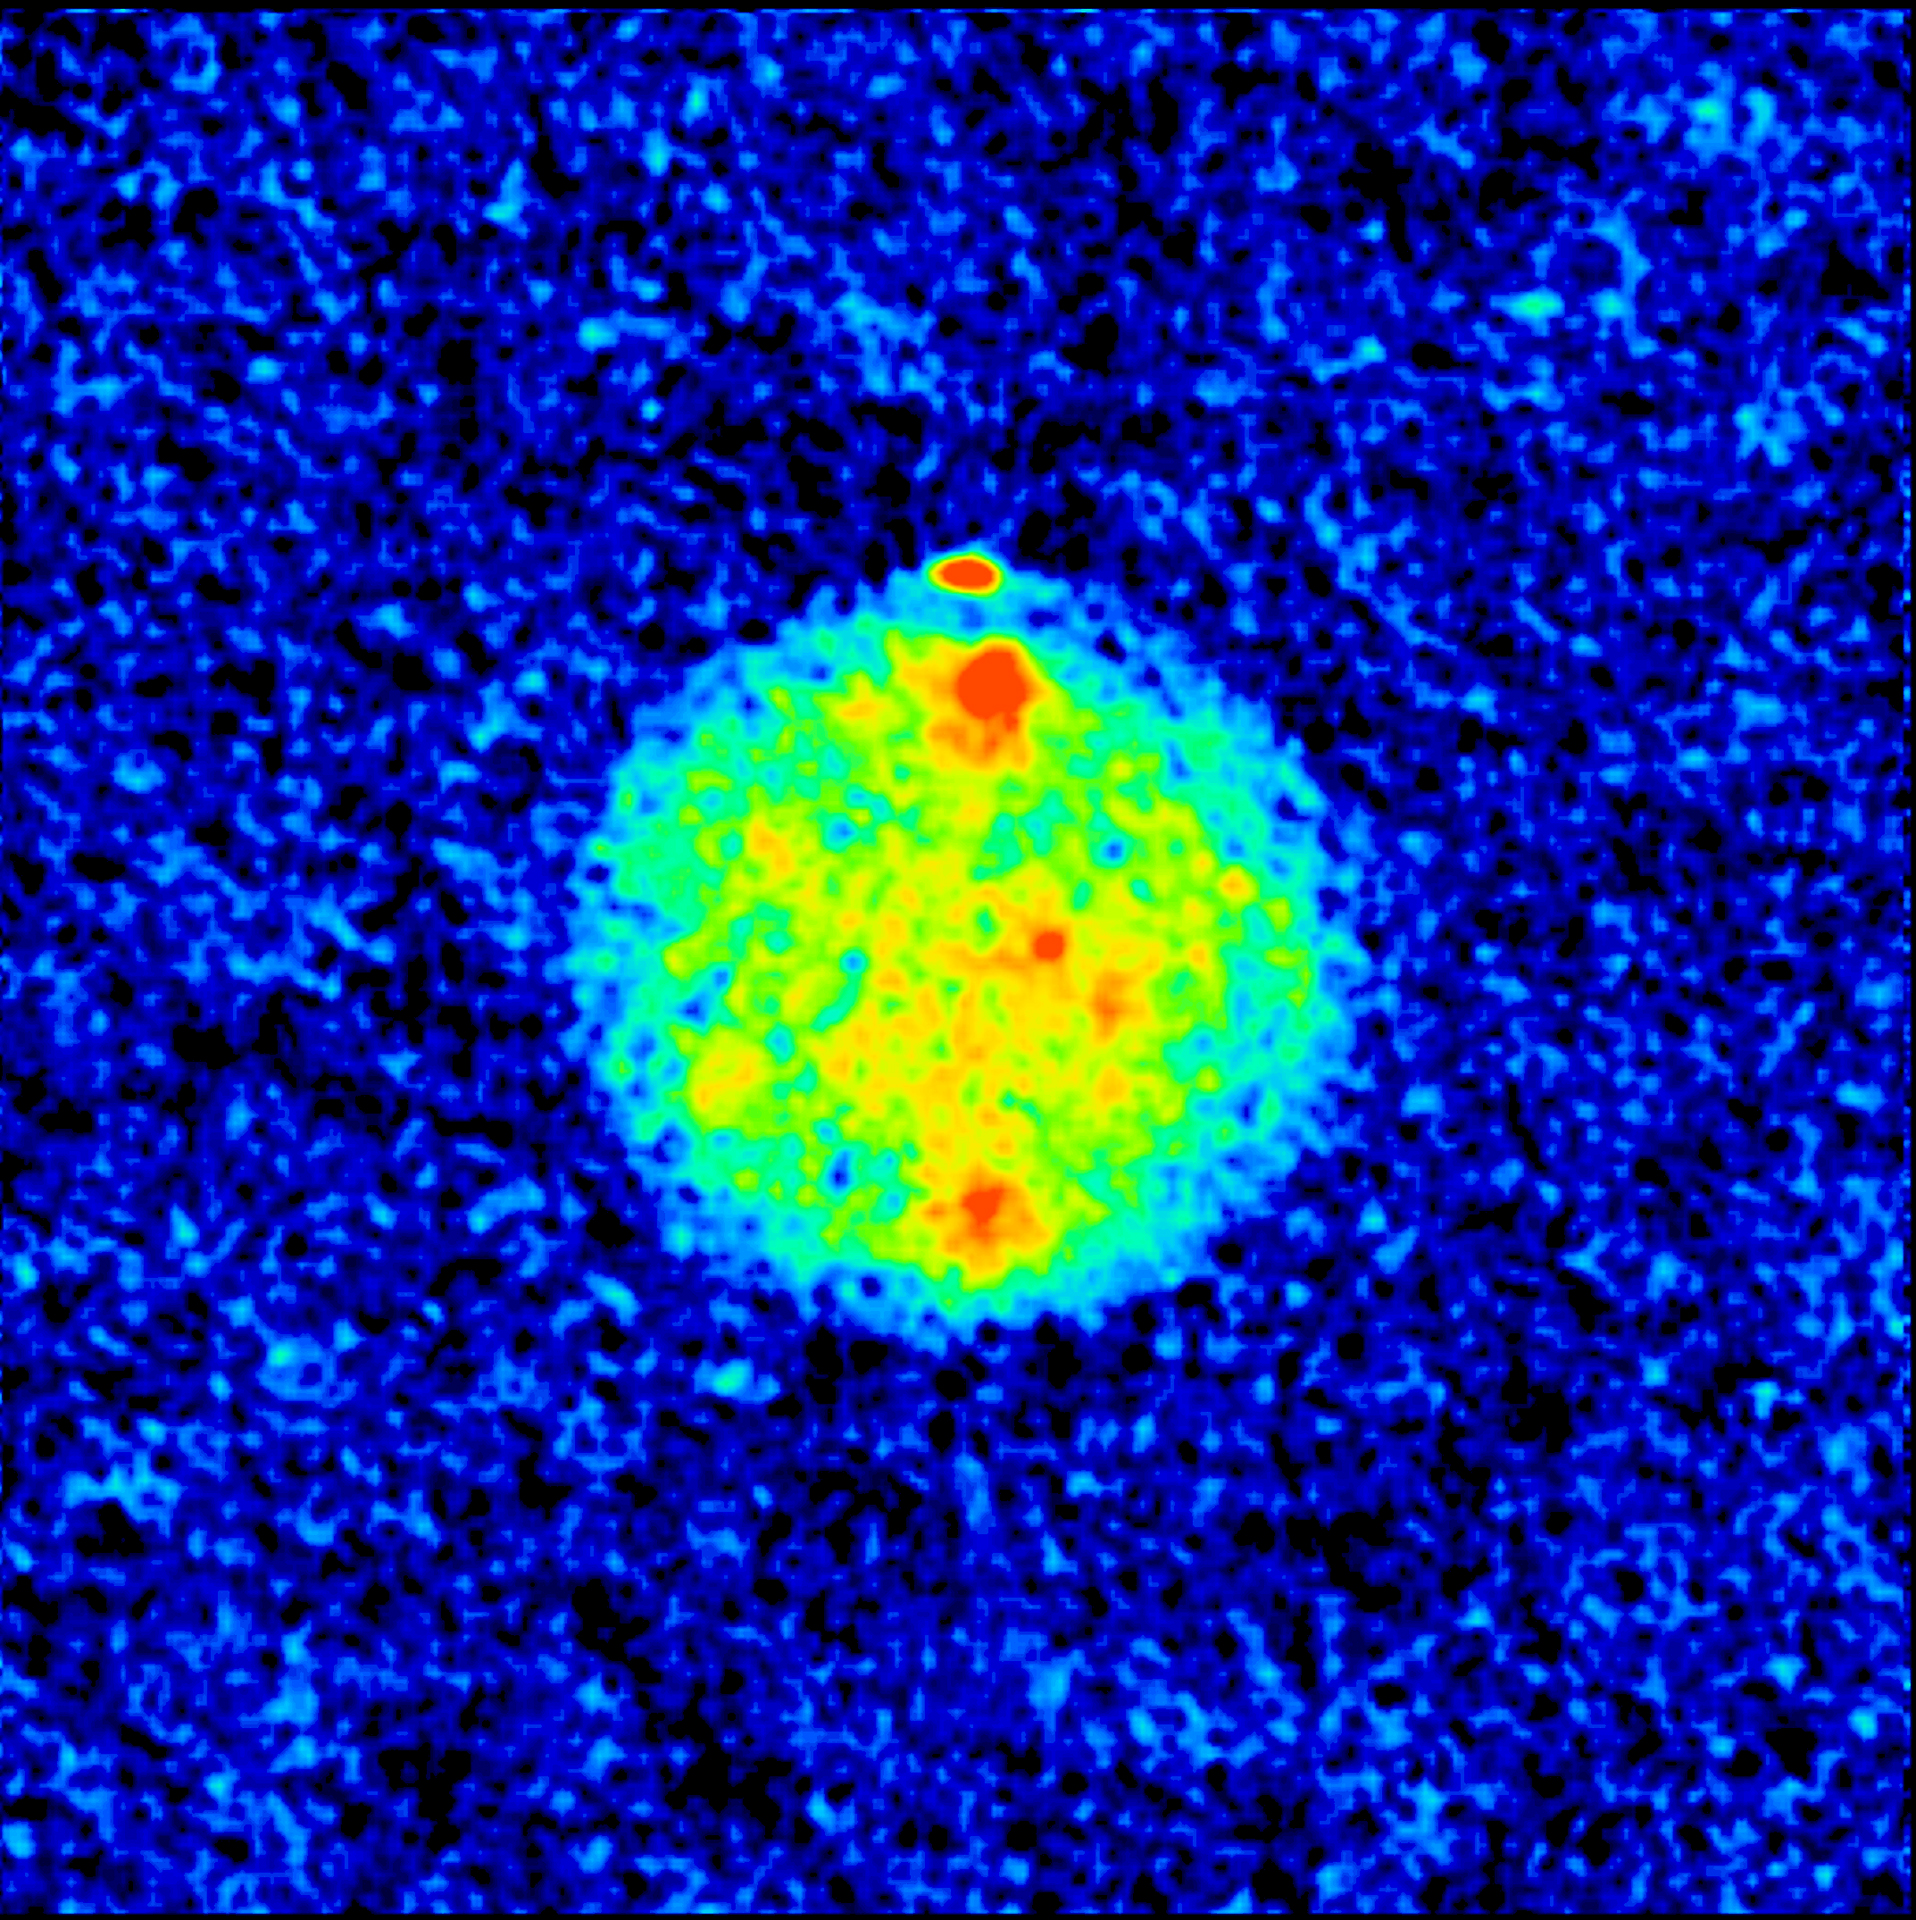

Radar Image of Mercury

This image of Mercury was the result of a radar experiment using the NASA JPL/DSN 70-m antenna in Goldstone, CA, as the transmitter, and the Very Large Array (VLA) as the receiver. Red areas are areas of high radar reflectivity, which can either be a result of surface and near-surface composition, or surface roughness. The north pole is the brightest region, an indication of the presence of significant amounts of water ice. A similar region has been detected at the south polar regions. The two other large reflective regions have never been photographed, so the cause of the high reflections remains a mystery.

Credit: Duane O. Muhleman (Caltech); NRAO/AUI/NSF